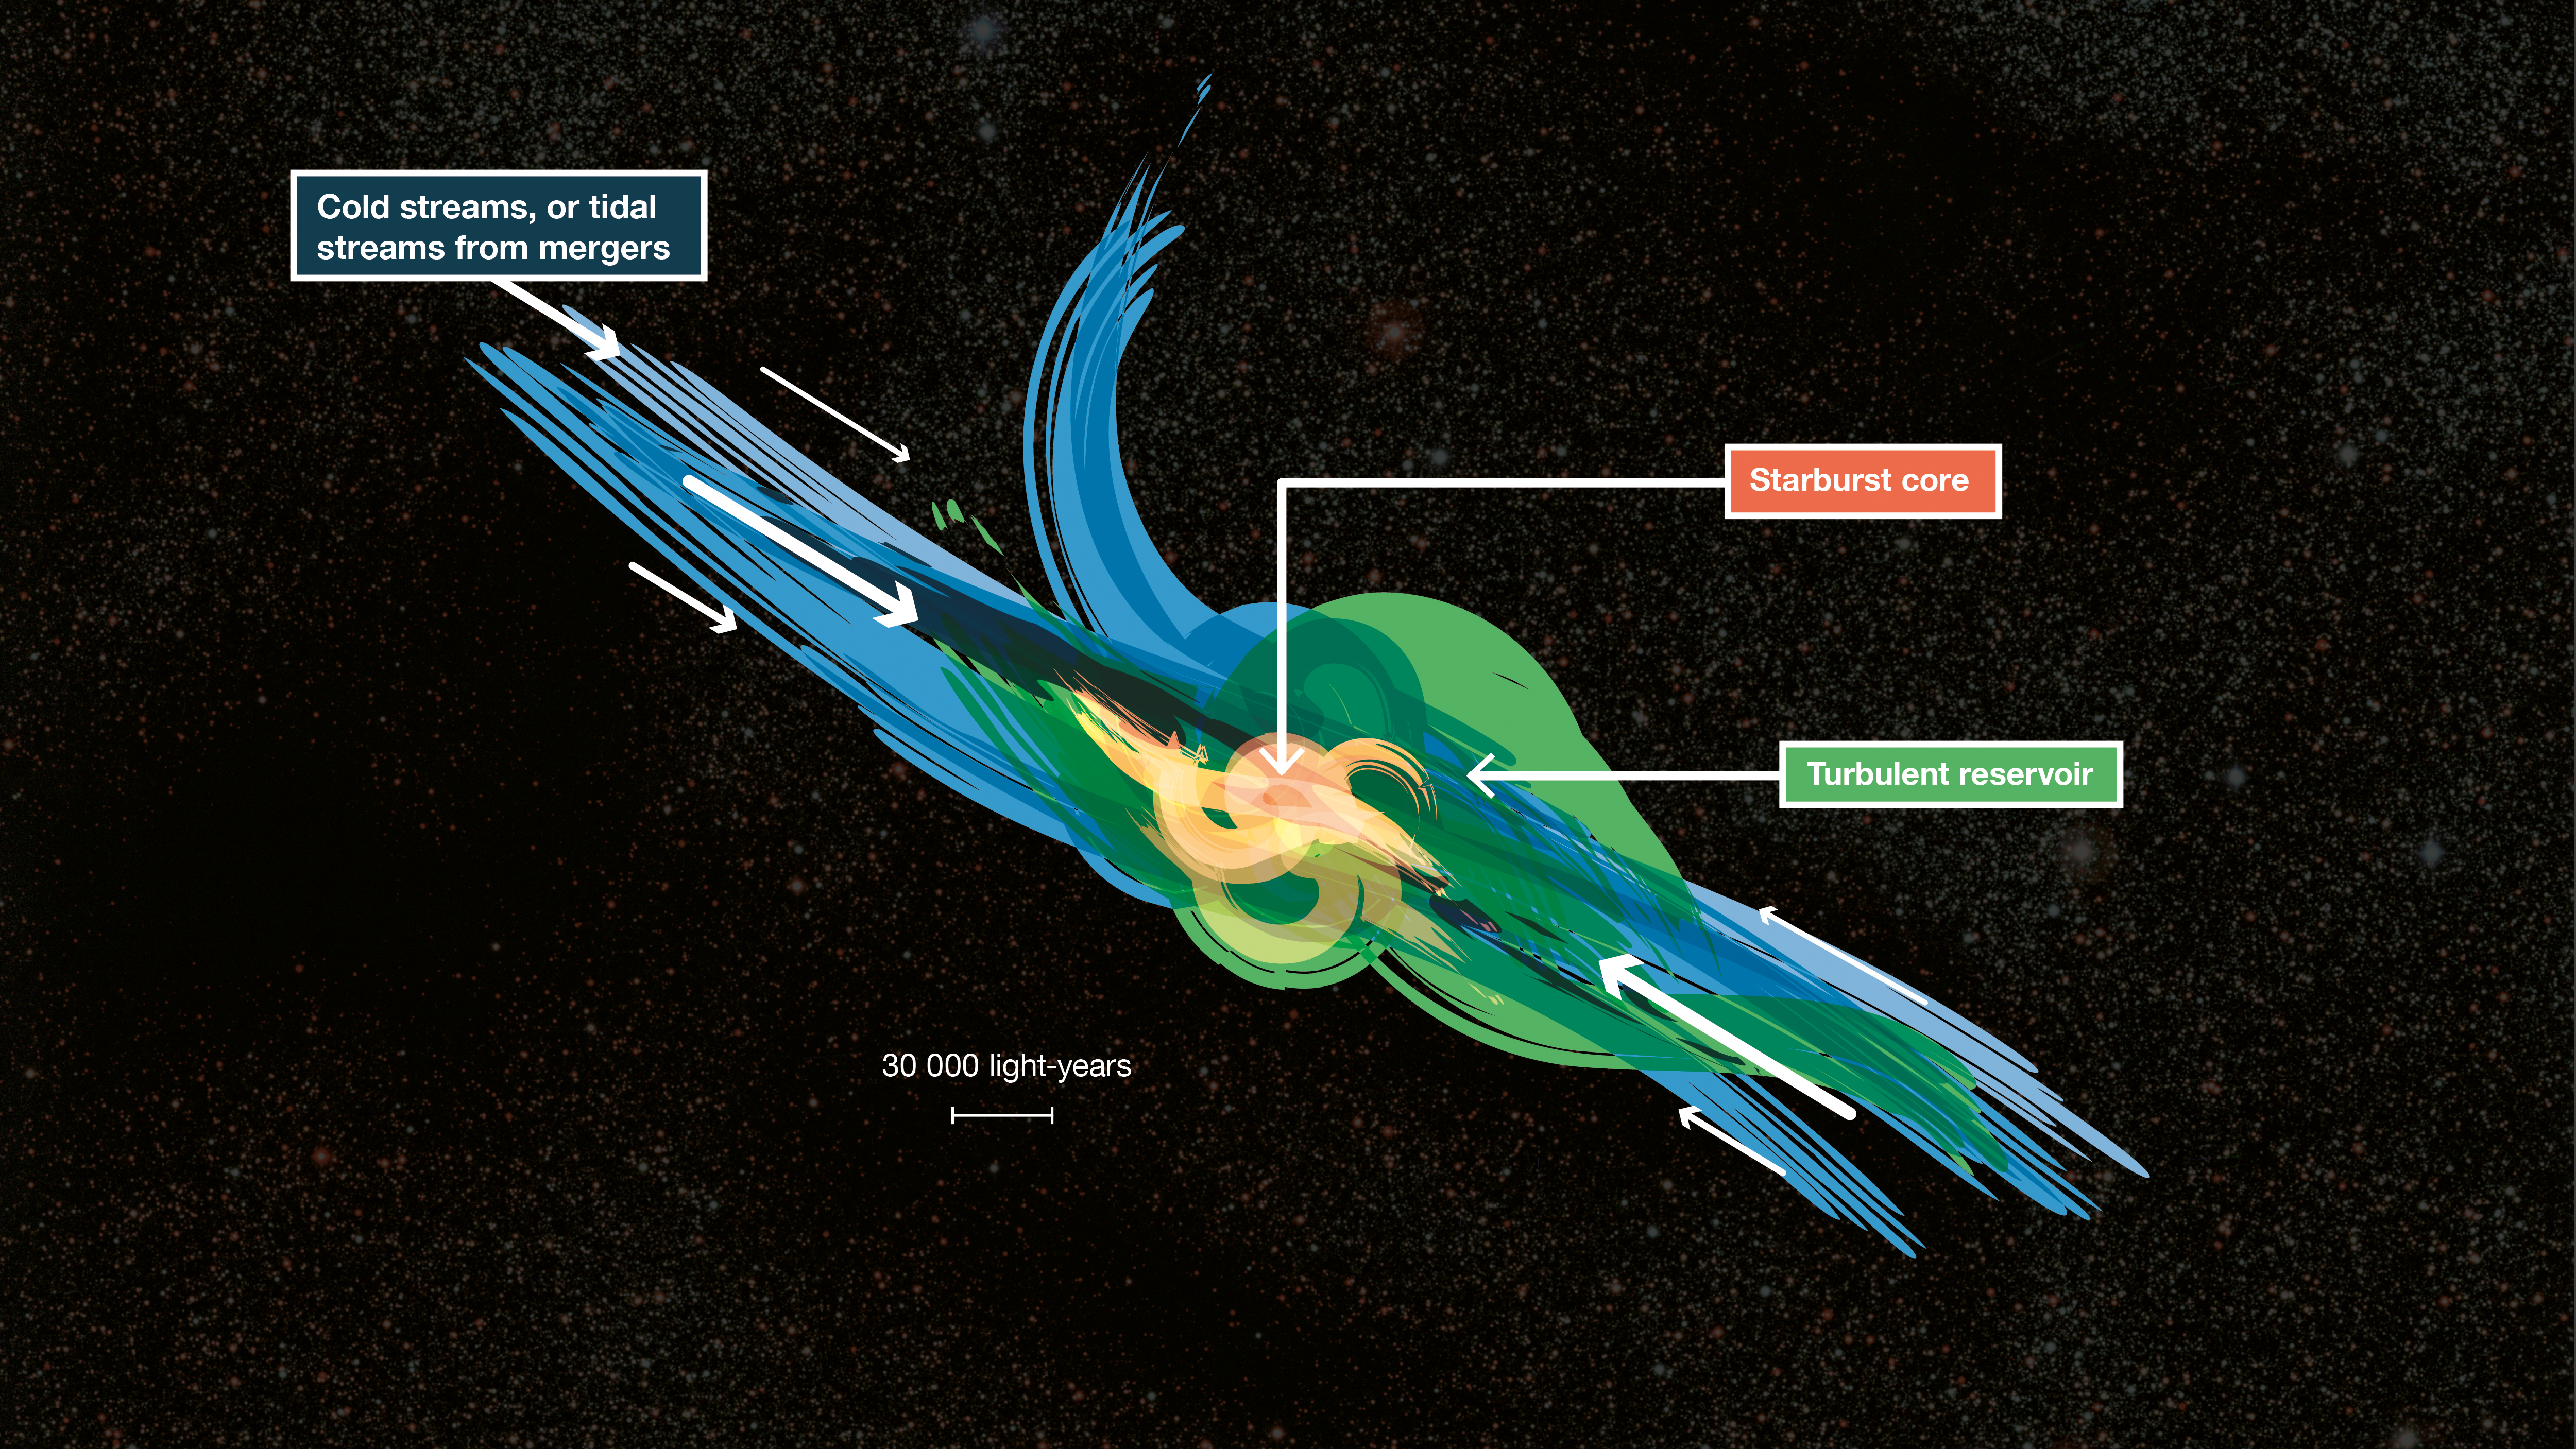

Artist’s impression of gas fueling distant starburst galaxies

This cartoon shows how gas falling into distant starburst galaxies ends up in vast turbulent reservoirs of cool gas extending 30 000 light-years from the central regions. ALMA has been used to detect these turbulent reservoirs of cold gas surrounding similar distant starburst galaxies. By detecting CH+ for the first time in the distant Universe, this research opens up a new window of exploration into a critical epoch of star formation.

Credit: ESO/L. Benassi